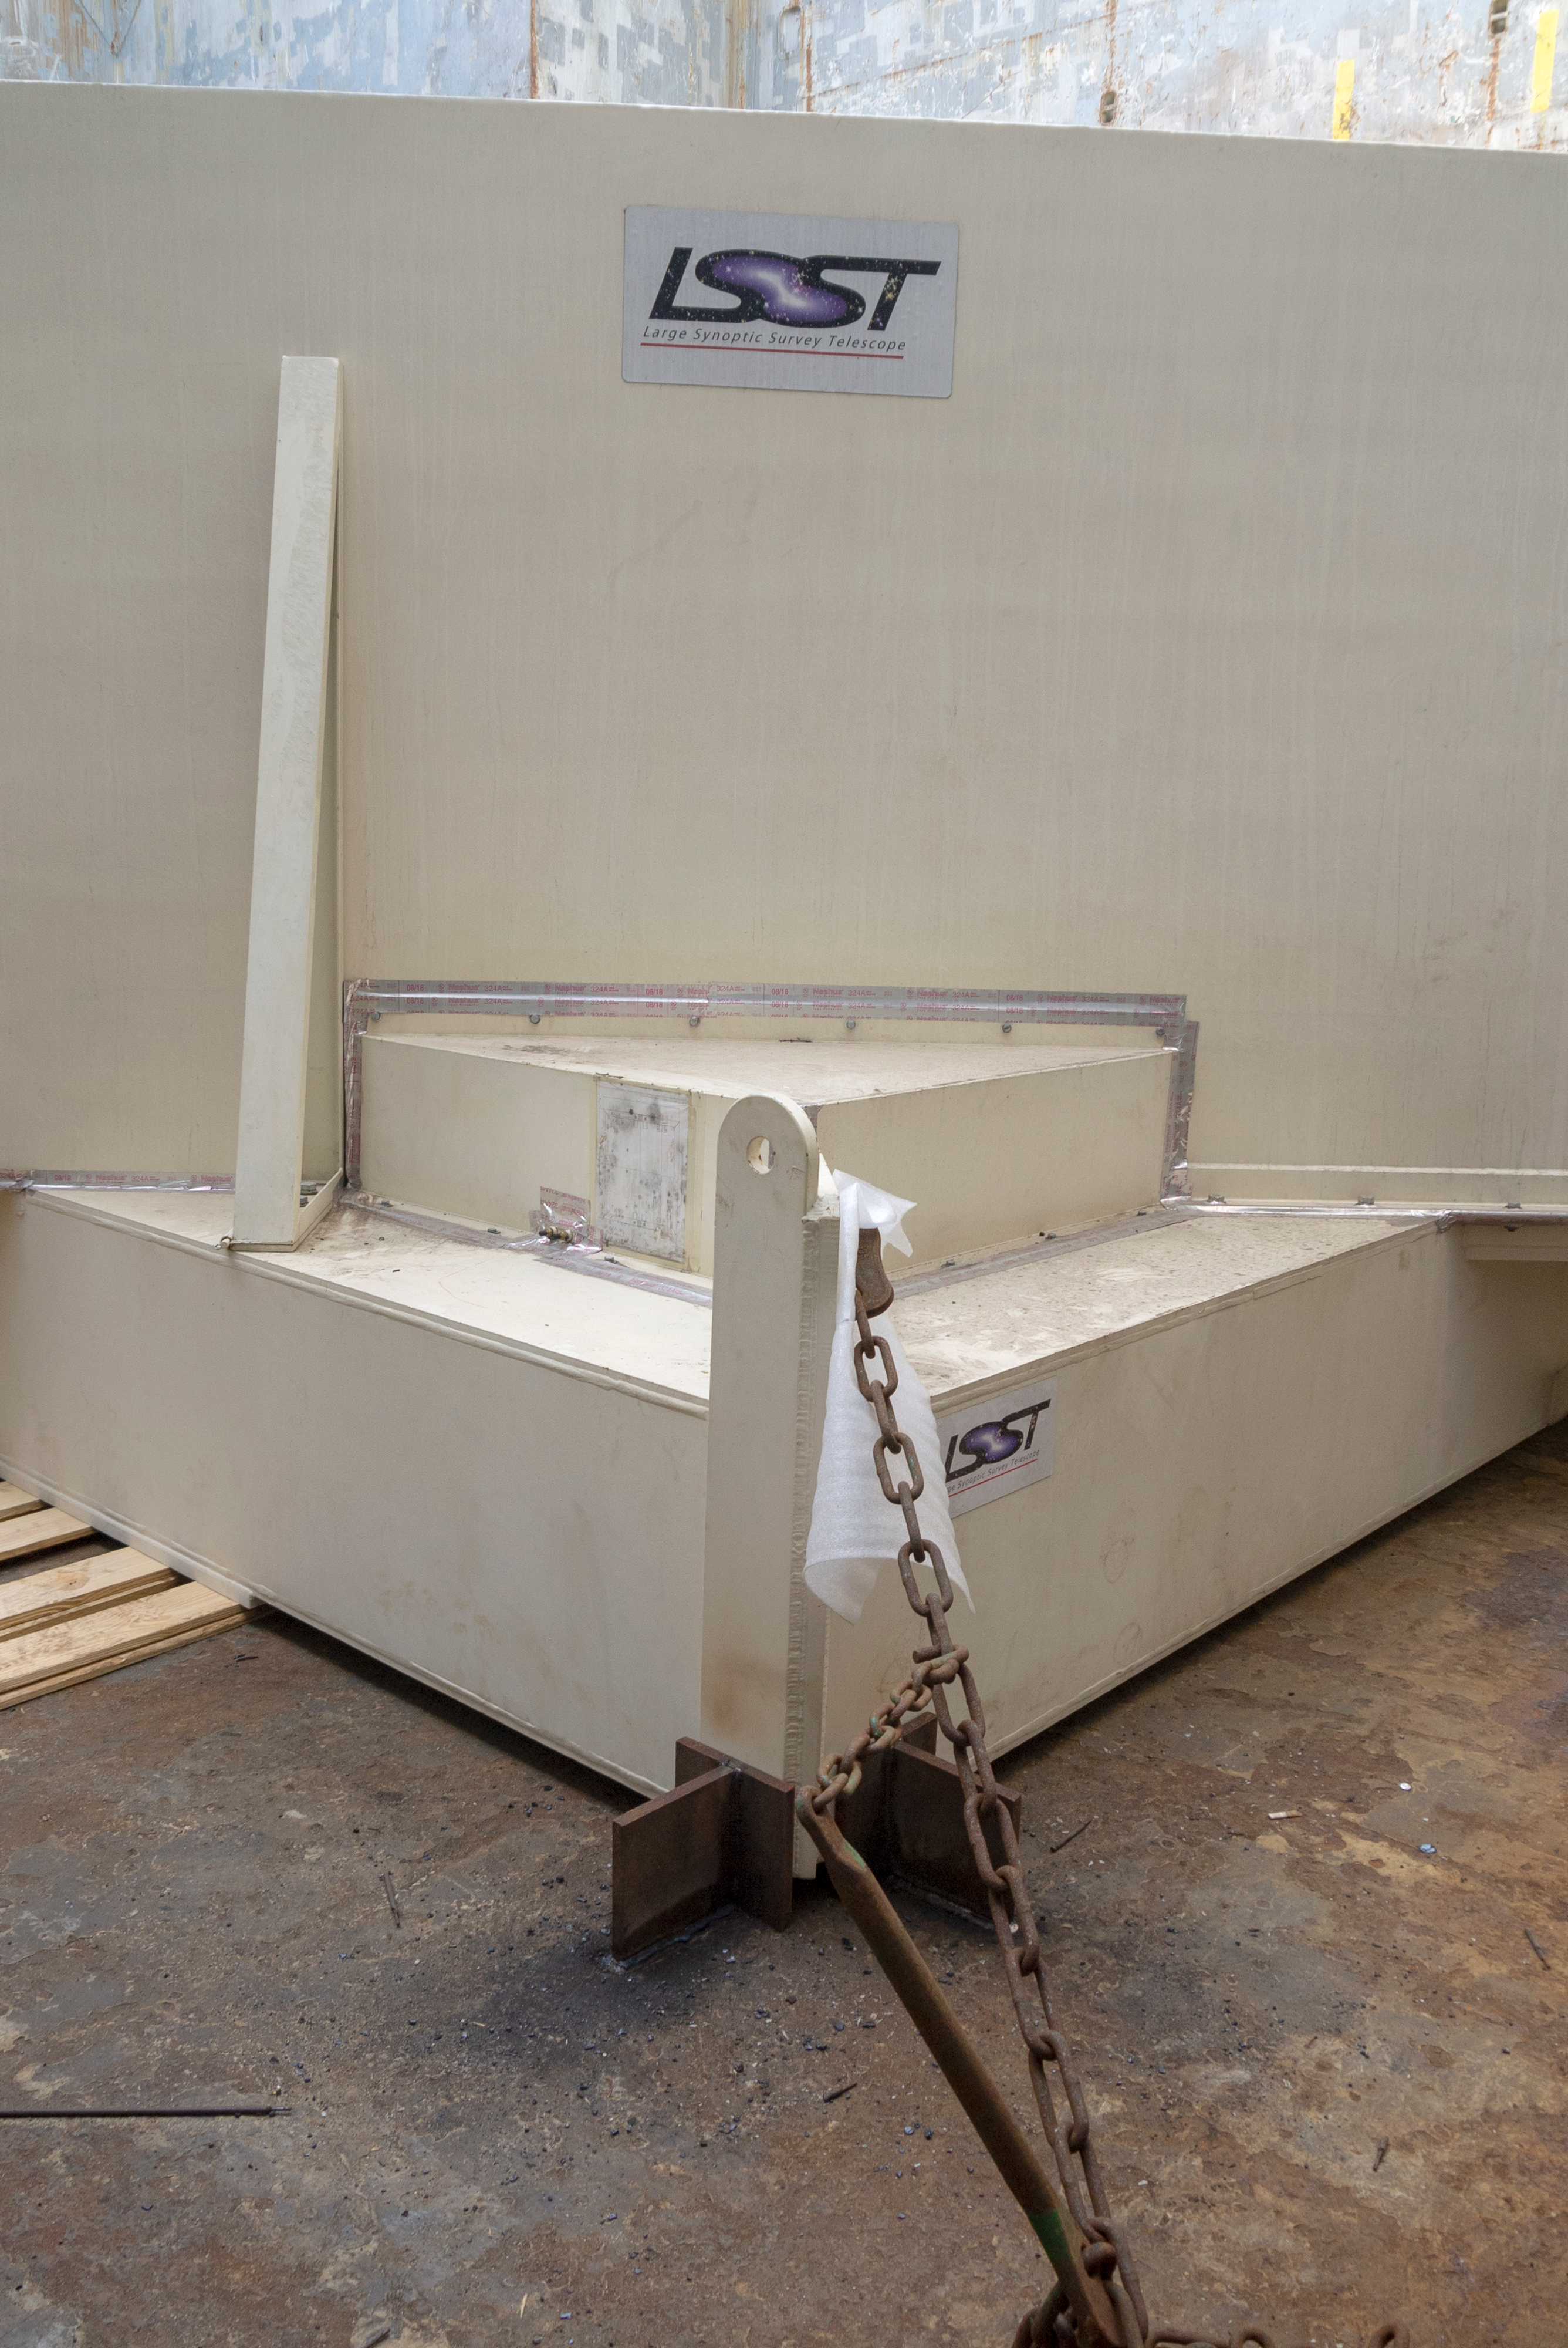

M1M3 Arrives in Chile

The LSST Primary/Tertiary Mirror (M1M3) arrived in the port of Coquimbo on May 7, and was transported to the LSST summit facility building over the next several days. It arrived on the summit on May 11, 2019.

Credit: Rubin Observatory/NSF/AURA